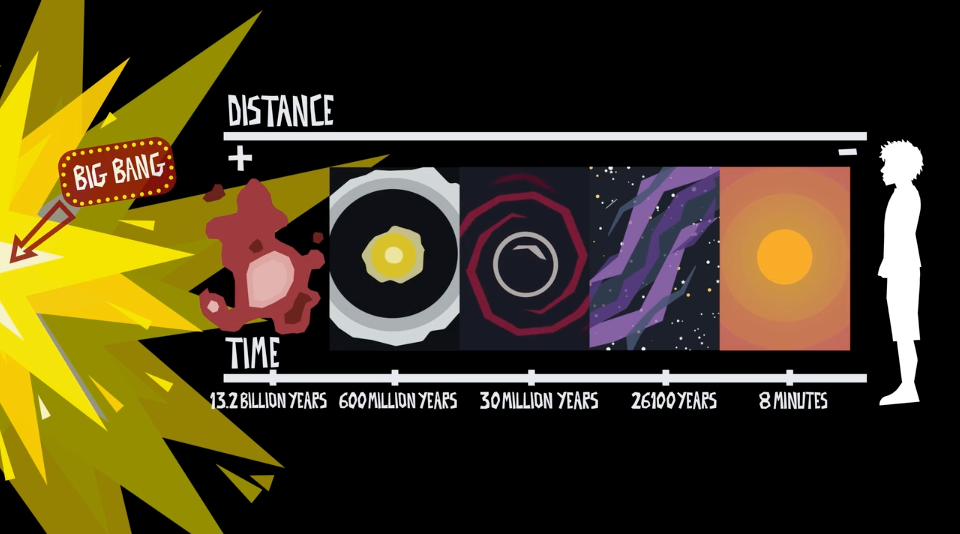

#WAWUA - ALMA is a Timemachine!

Episode 04 | Season 01 With colorful artwork and clever animations, these short videos delve into topics that explain the fundamentals of radio astronomy, including interferometry (why an array of antennas works as one telescope), astrochemistry (the molecules and elements found in space), the basics of light and the electromagnetic spectrum, the hidden features of the “cold” universe, and the origin and destiny of stardust.

Credit: ALMA (ESO/NAOJ/NRAO); María Corrêa-Mendes et al.